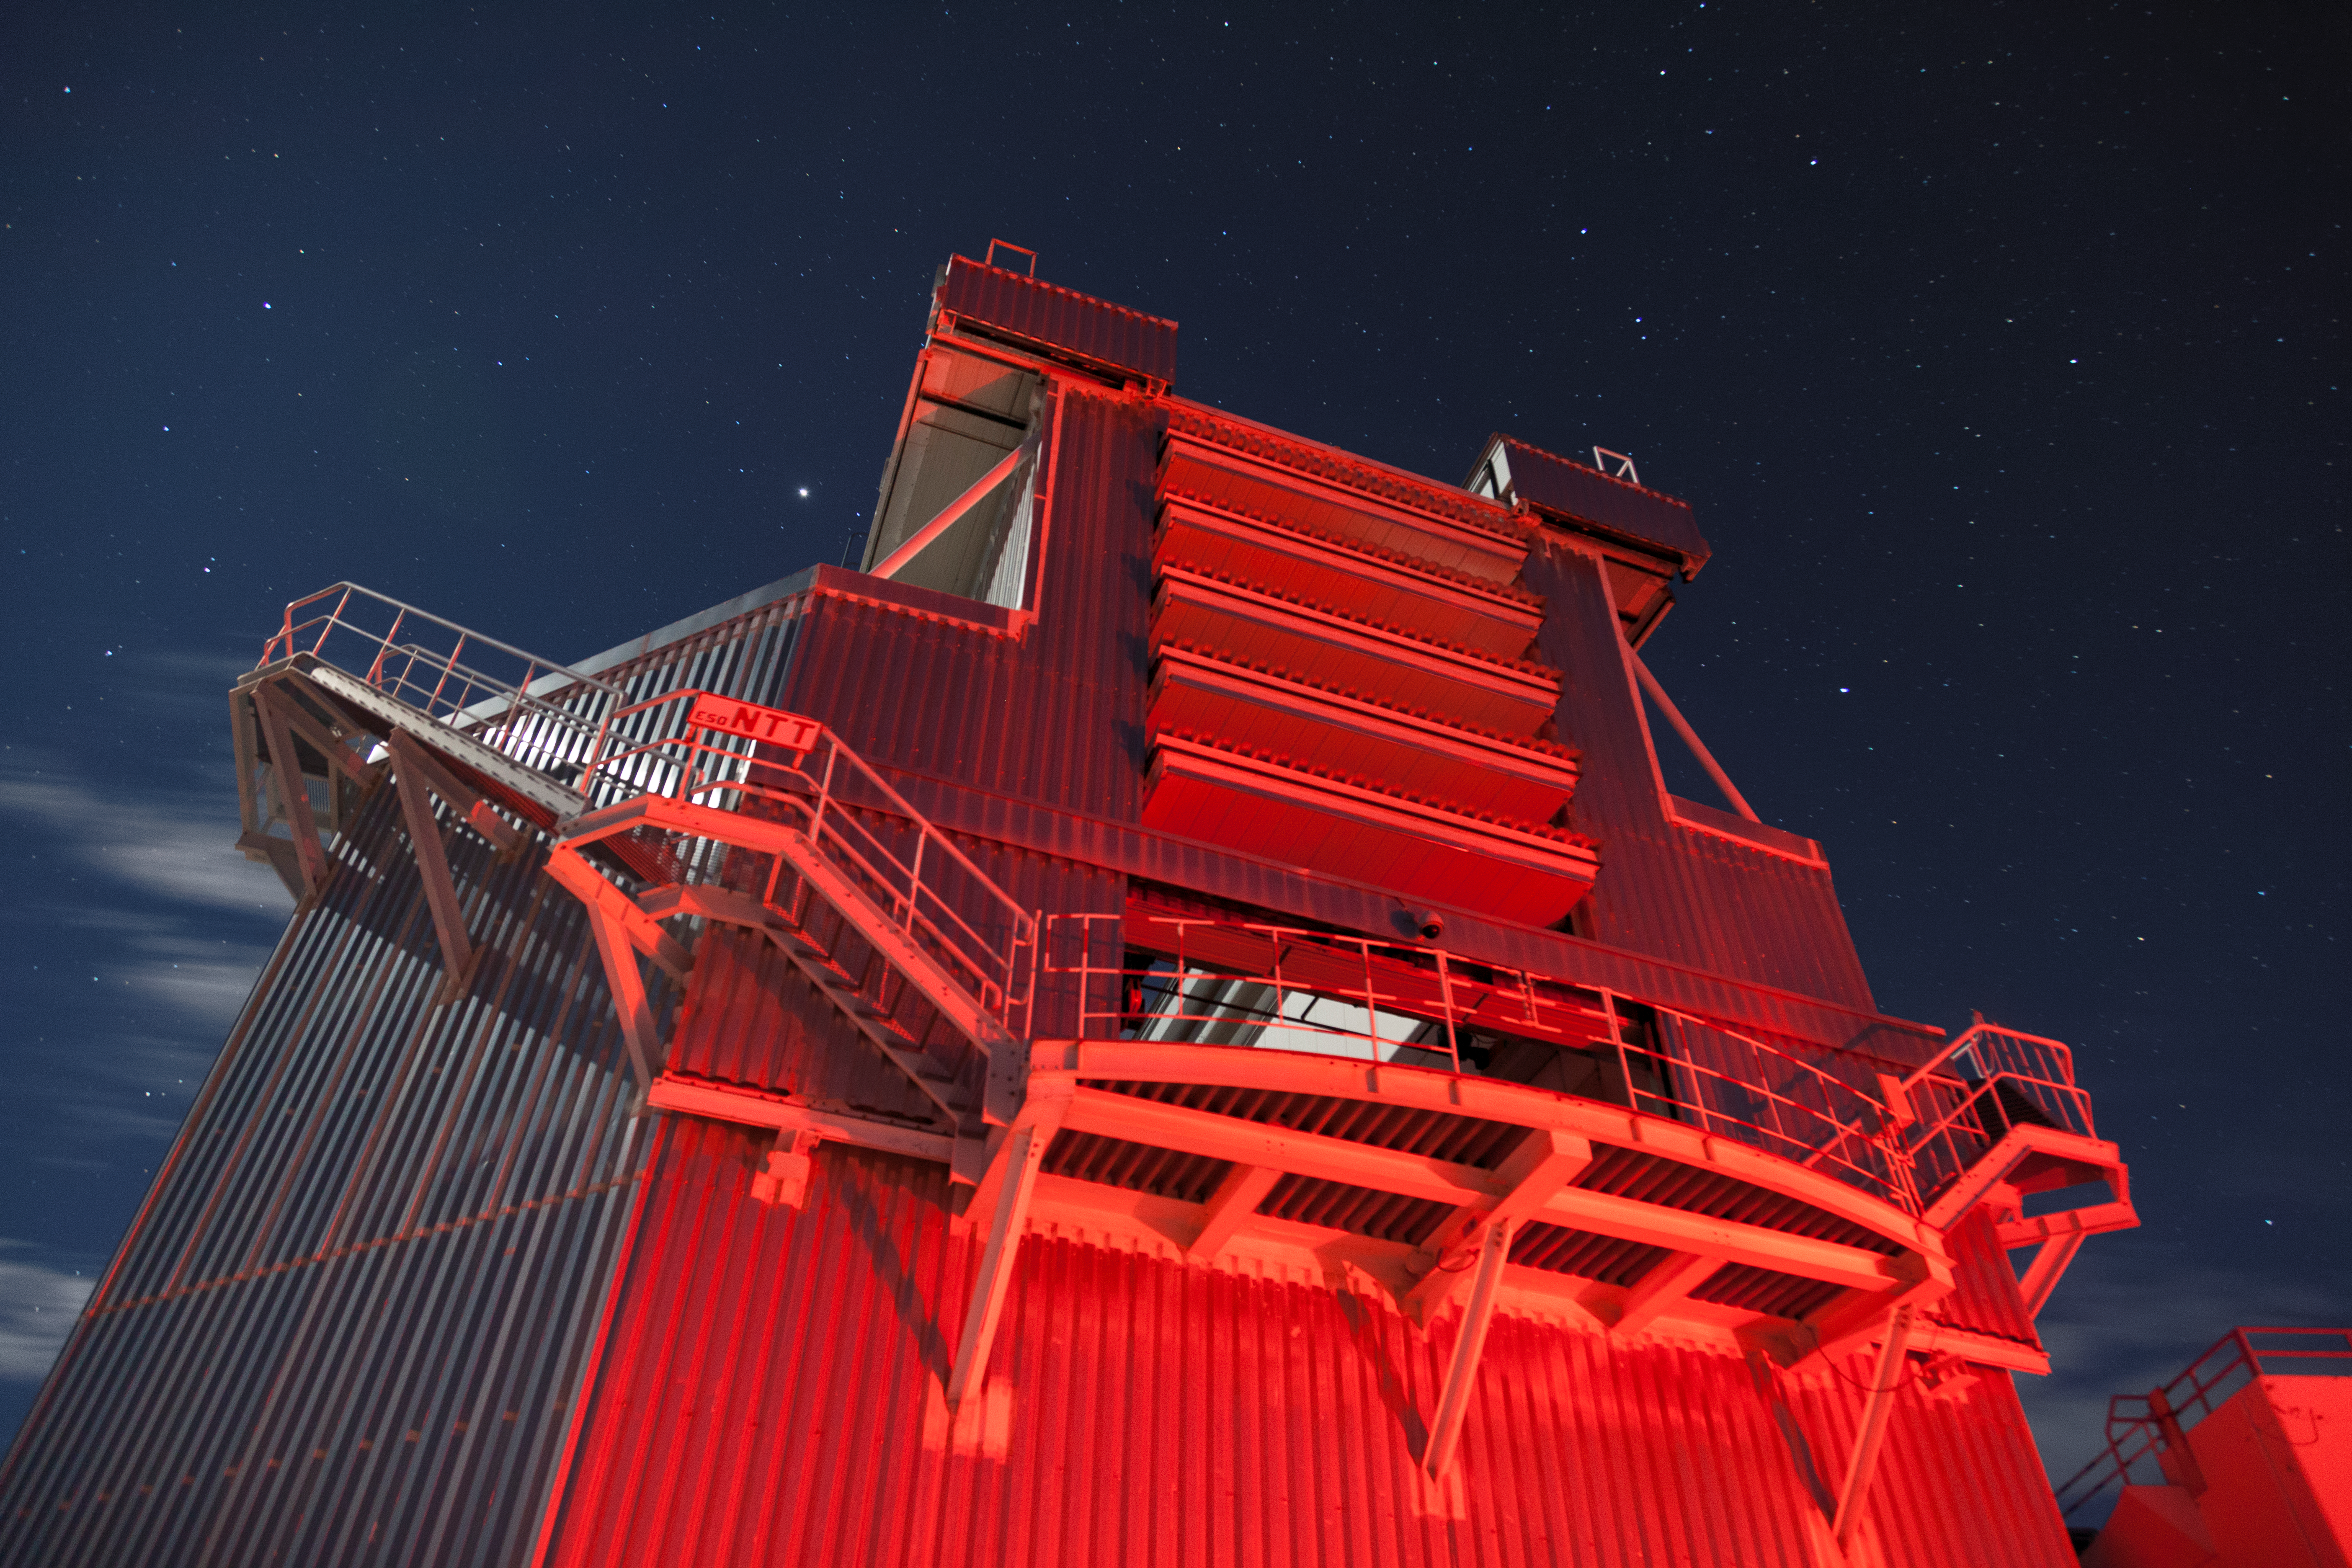

New Technology Telescope bathed in red

Rear view of New Technology Telescope (NTT) at ESO's La Silla Observatory, located on the outskirts of the Chilean Atacama Desert, 600 km north of Santiago de Chile. Inaugurated in 1989, the 3.58-metre NTT was the first telescope in the world to have a computer-controlled main mirror. This mirror is flexible; in a process called adaptive optics, its shape is adjusted during observations to obtain maximal image quality.

Read more about La Silla.

Credit: T. Marchiori/ESO